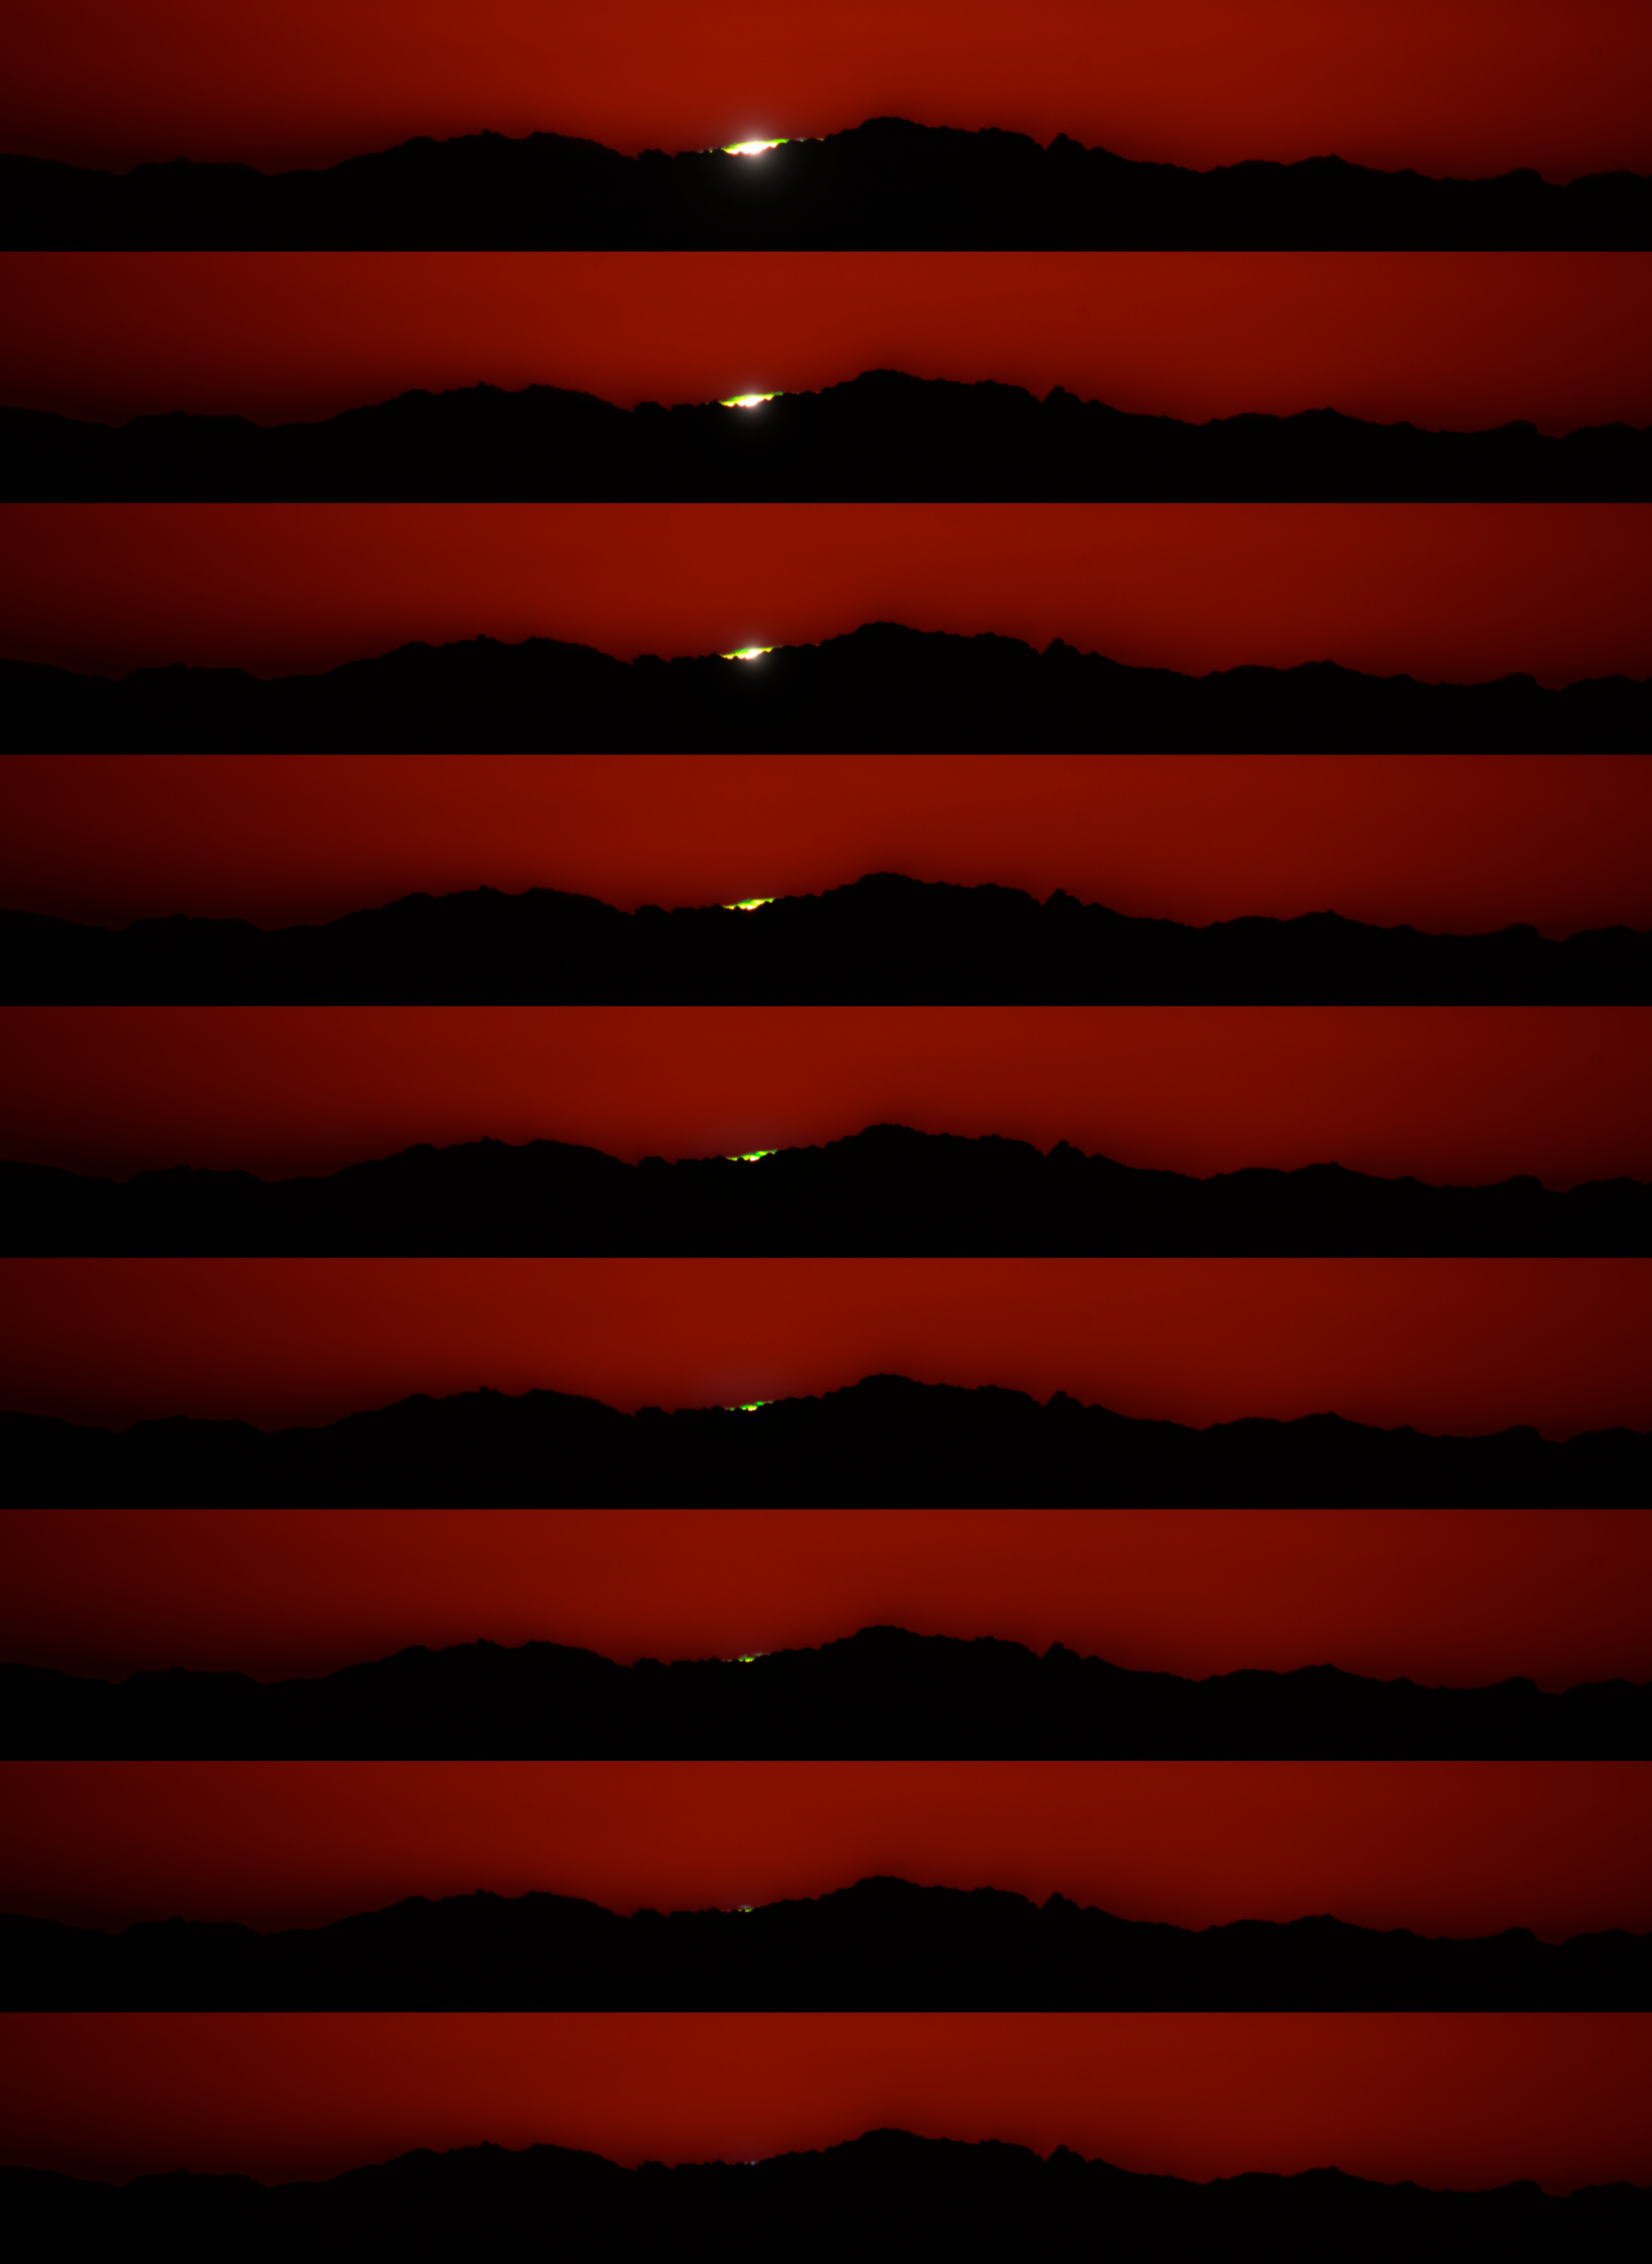

Sunset From Kitt Peak National Observatory

A frame-by-frame sequence of the sunset on 7 November, 2022 as seen from Kitt Peak National Observatory (KPNO), a Progeram of NSF NOIRLab, near Tucson, Arizona.

Credit: KPNO/NOIRLab/NSF/AURA/P. Horálek